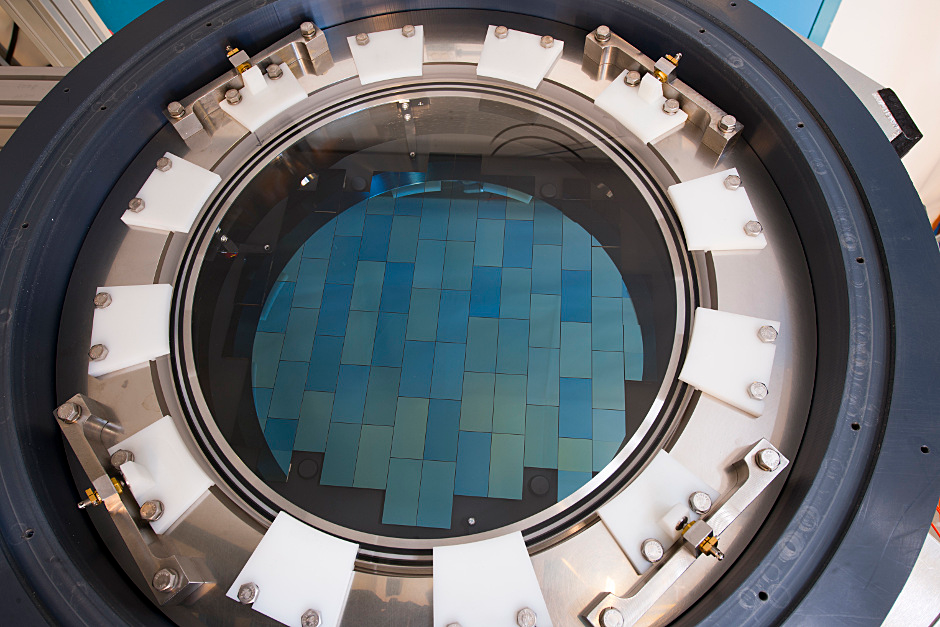

The Dark Energy Camera

The Dark Energy Camera, based at Cerro Tololo Inter-American Observatory in Chile, can record light from up to 8 billion light-years away and captures more than 100,000 galaxies in each snapshot. The 570-megapixel camera was built at Fermilab and is one of the most powerful cameras in the world

Credit: Fermilab